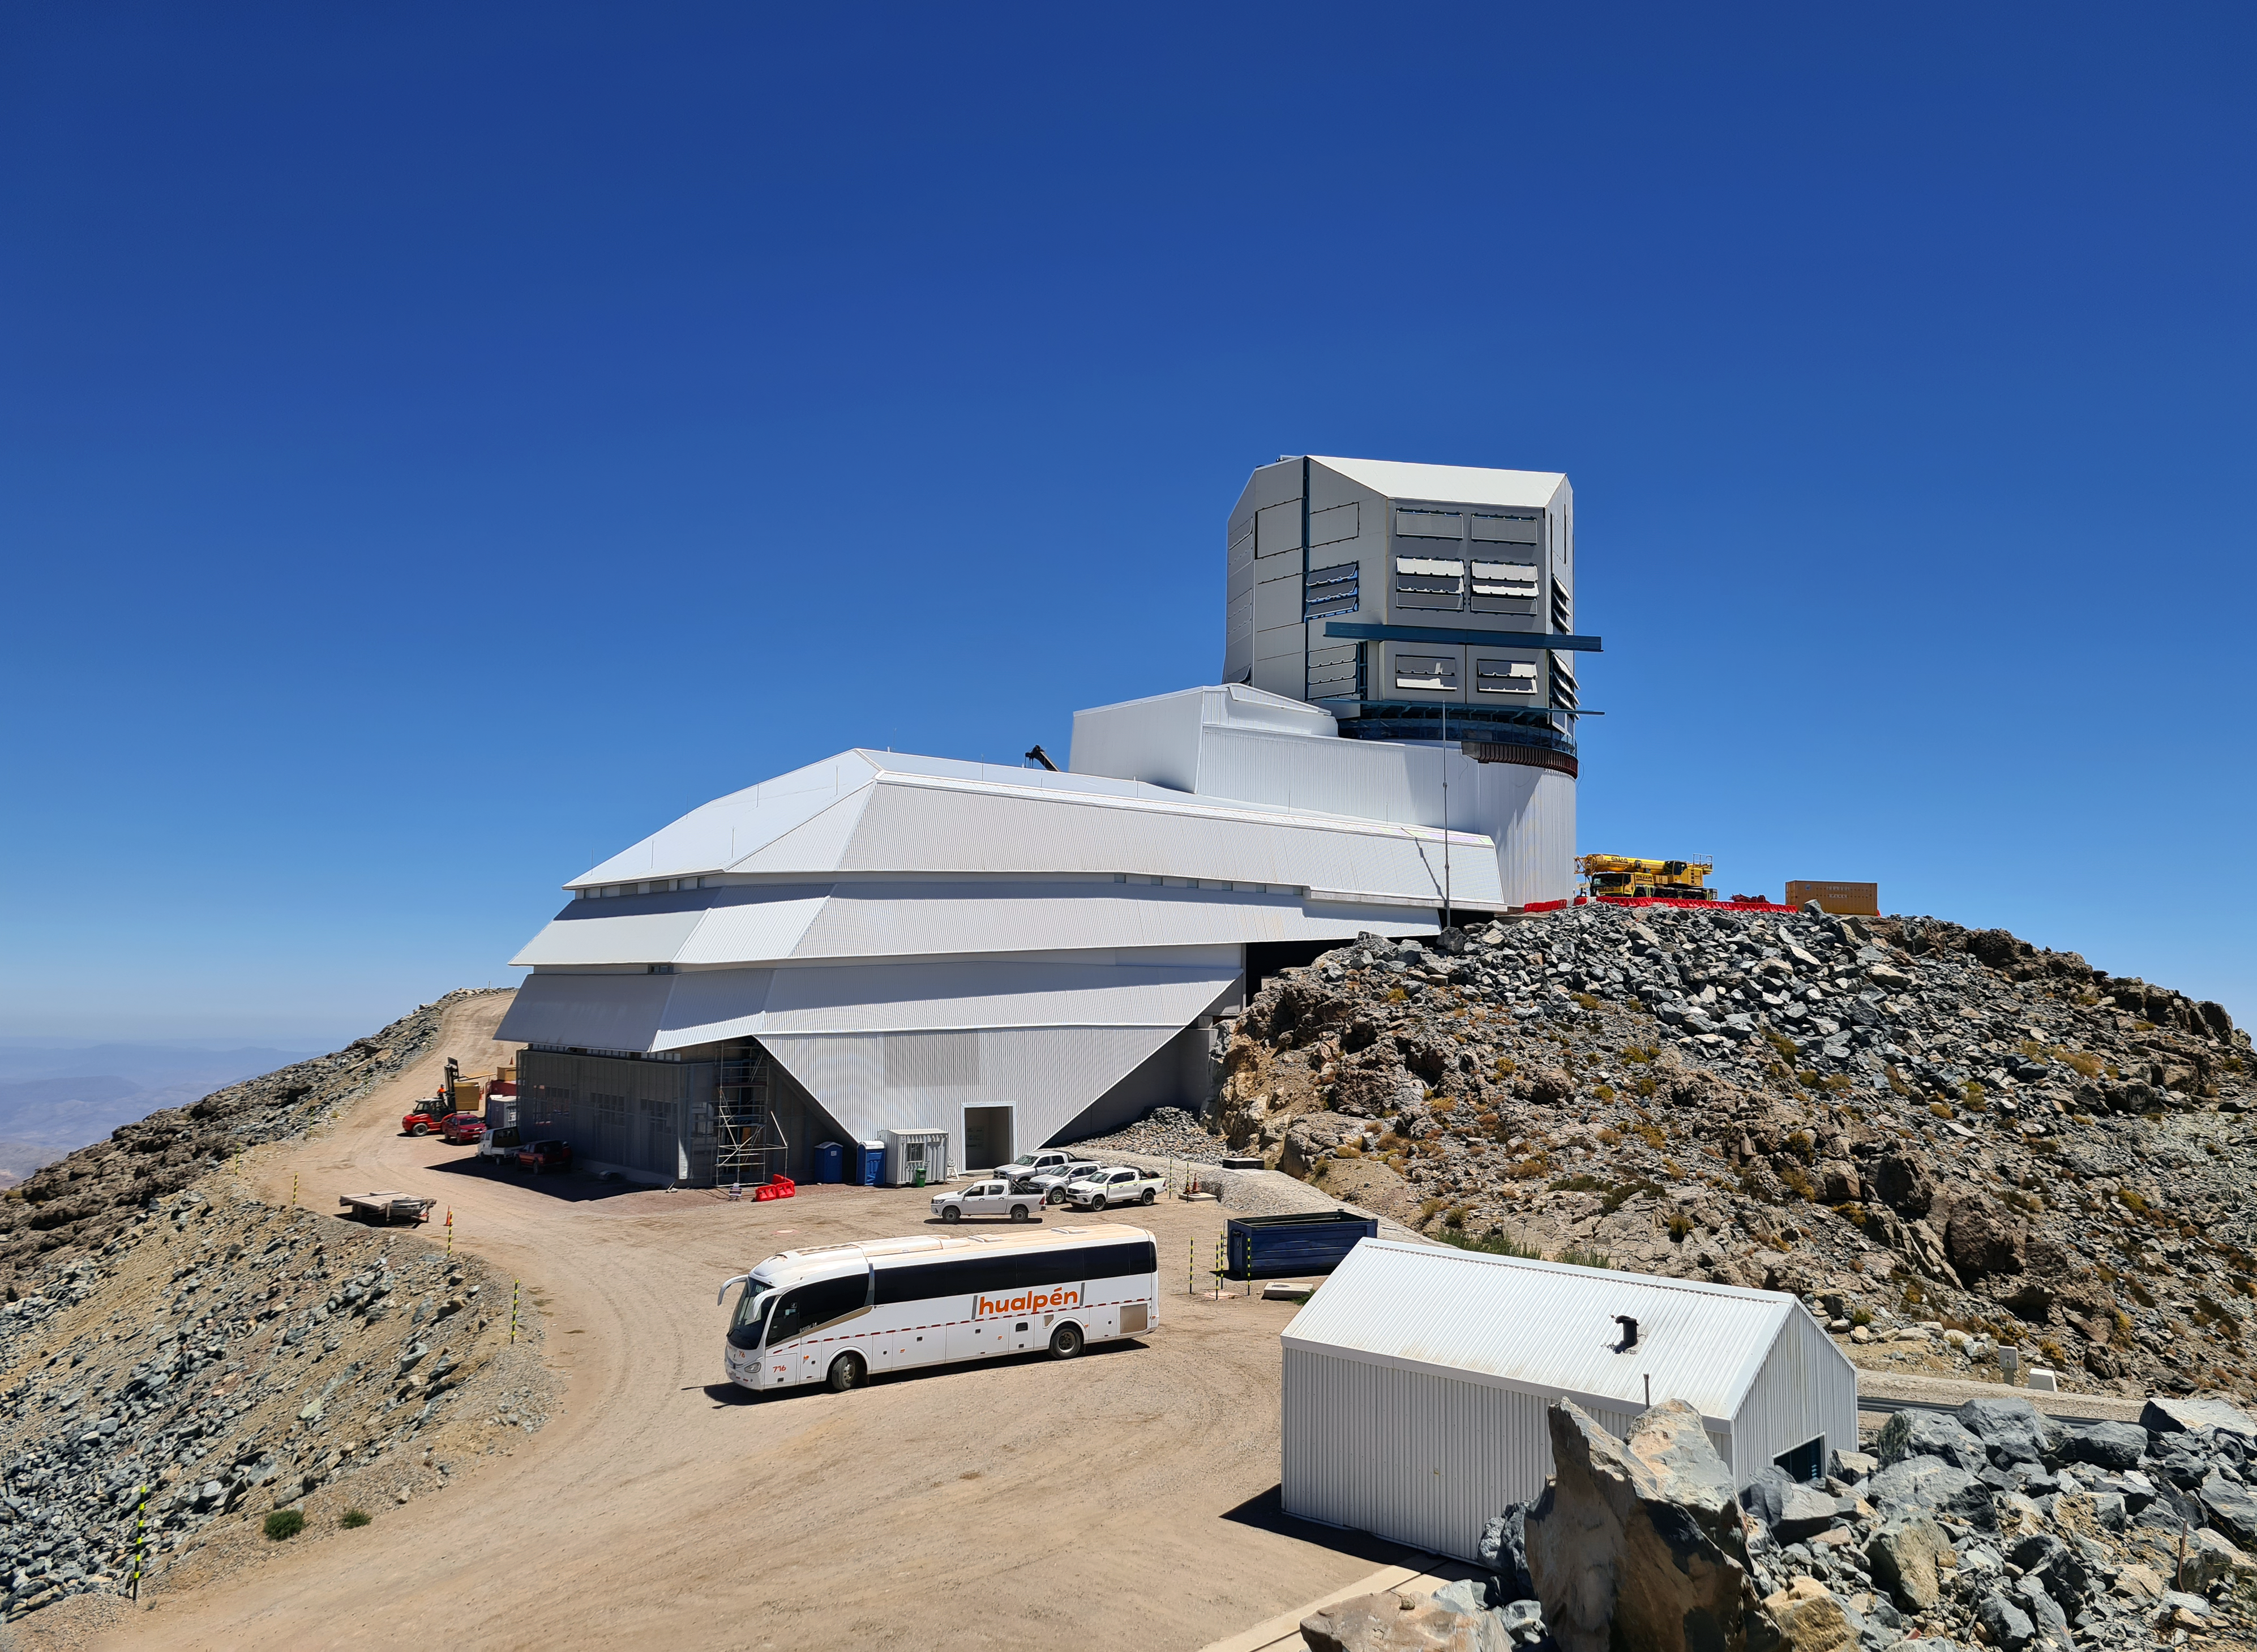

Rubin Observatory under Construction on Cerro Pachón

Vera C. Rubin Observatory basks under a cloudless sky in this image.

Credit: Rubin Observatory/NSF/AURA